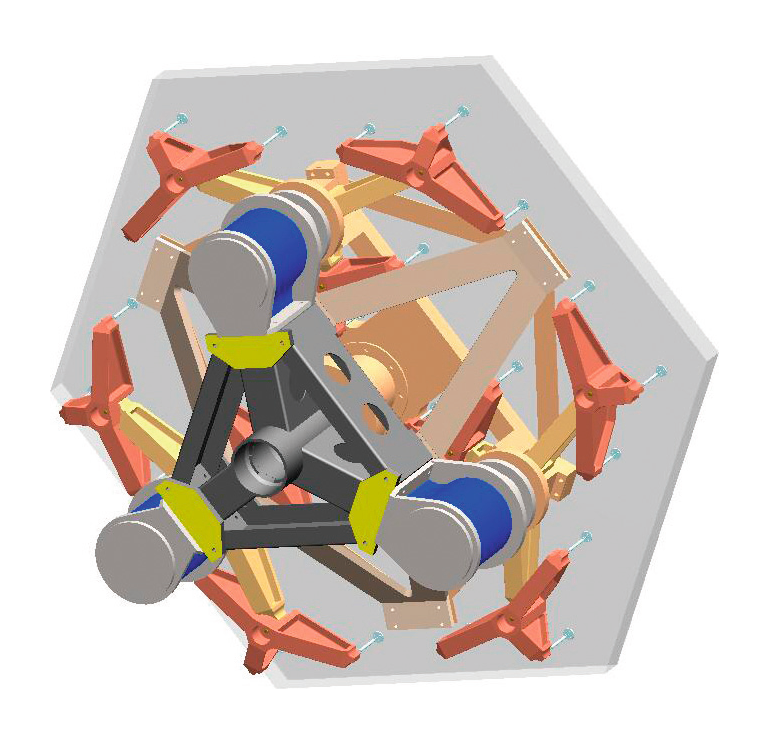

ELT mirror segment assemblies

The M1subcell. A CAD figure of one of the mirror segment assemblies. The segment is shown on the 27 point wiffle tree; the three blue cylinders are the actuators for tip-tilt control.

Credit: ESO